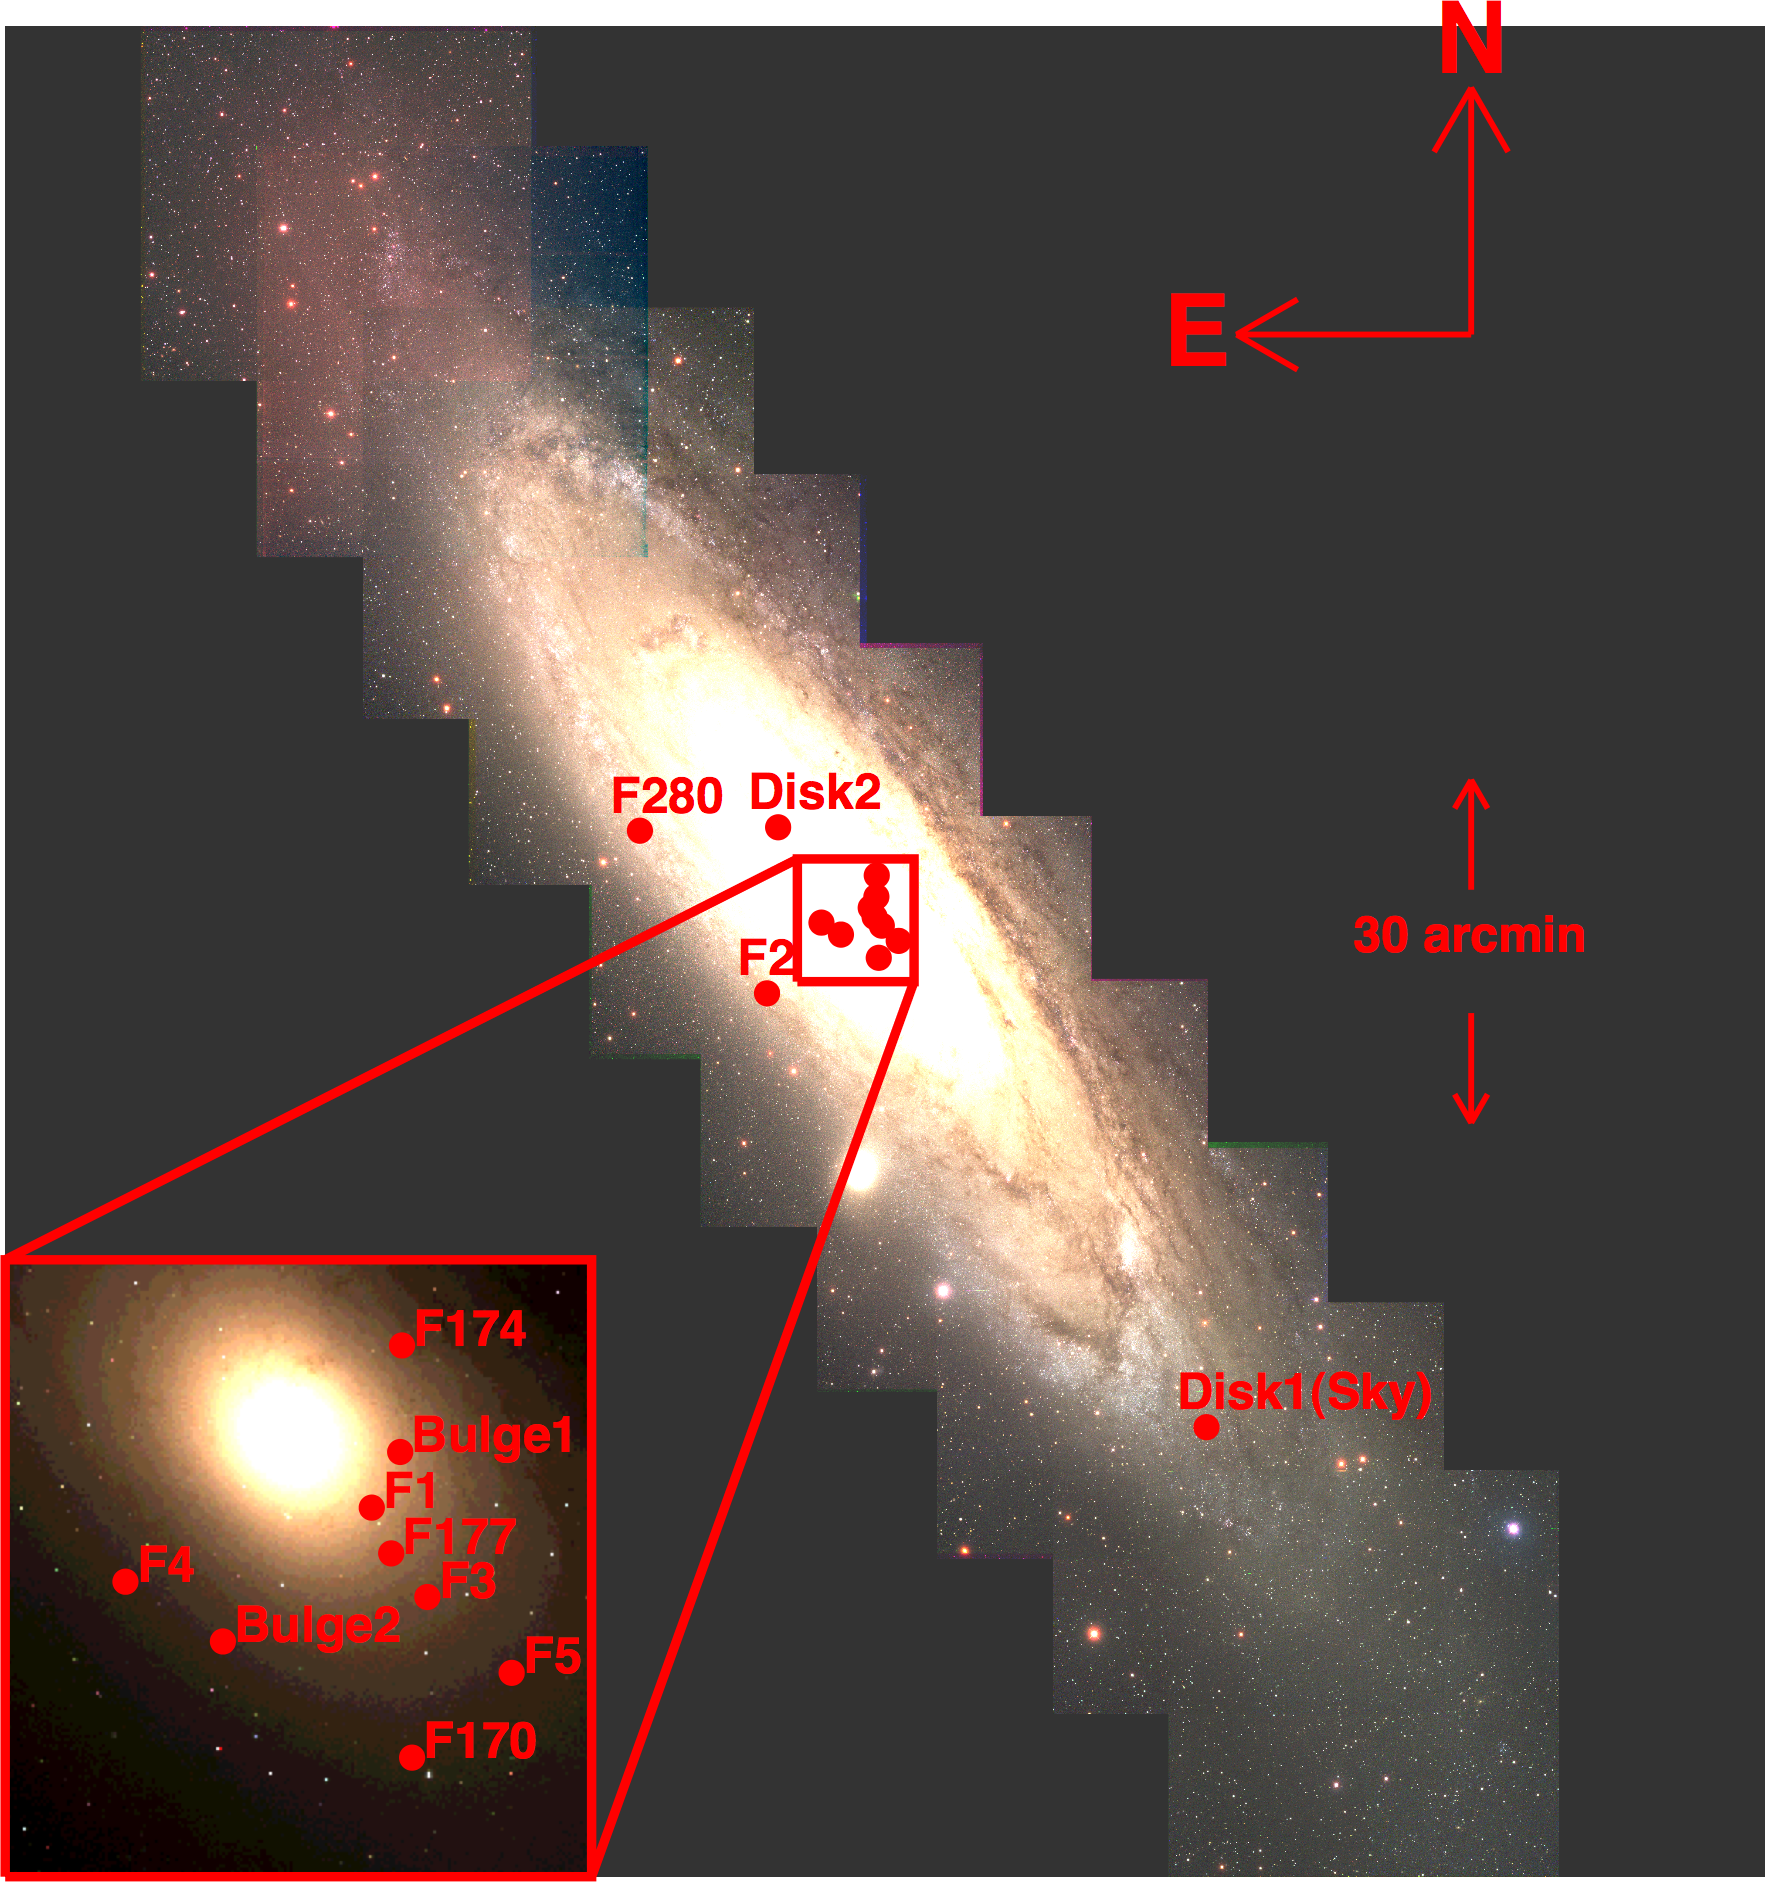

Gemini Probes The Center Of Andromeda Galaxy With Unprecedented Clarity

The locations of the NIRI/Altair and HST/NICMOS fields are shown with respect to an optical image mosaic of M31, courtesy of the NOAO Local Group Survey (Massey et al. 2006). The image is roughly 2.5 degrees on a side, or 5 times the diameter of the full moon.

Credit: NOIRLab